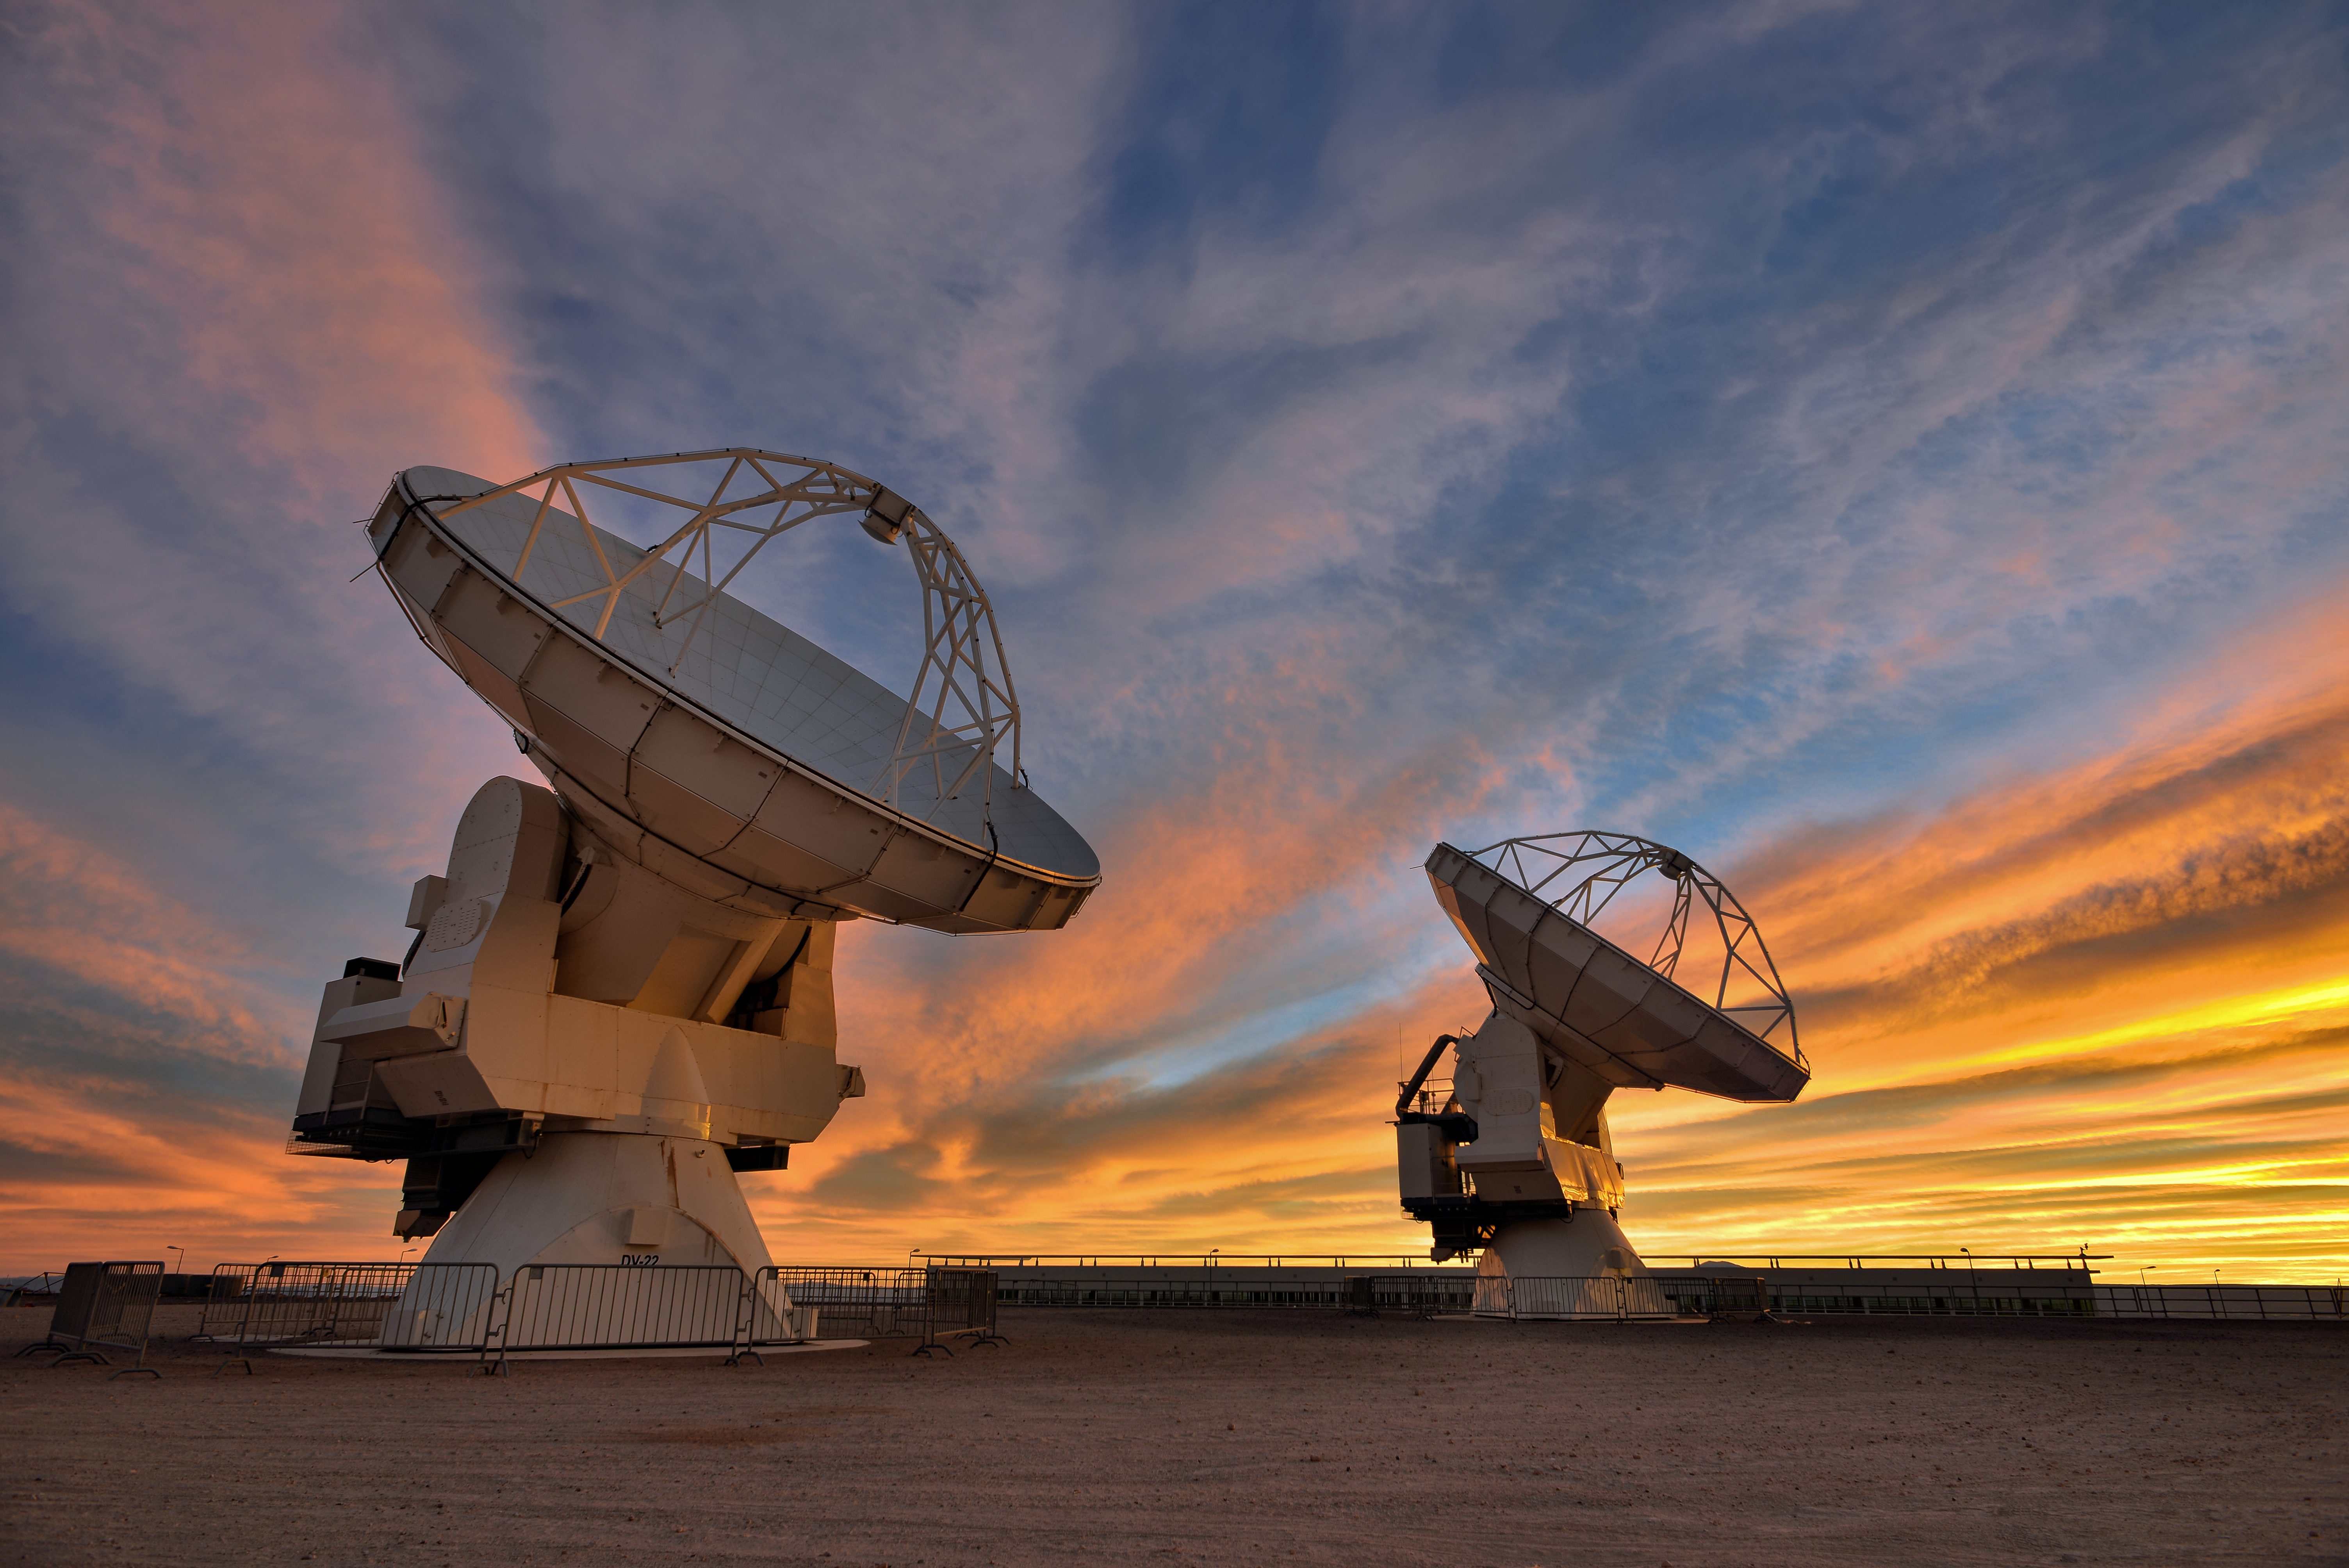

The work begins

The Chilean sky is striped spectacularly with illuminated clouds at the Sun sets.

Credit: Sergio Otárola - ALMA (ESO/NAOJ/NRAO)